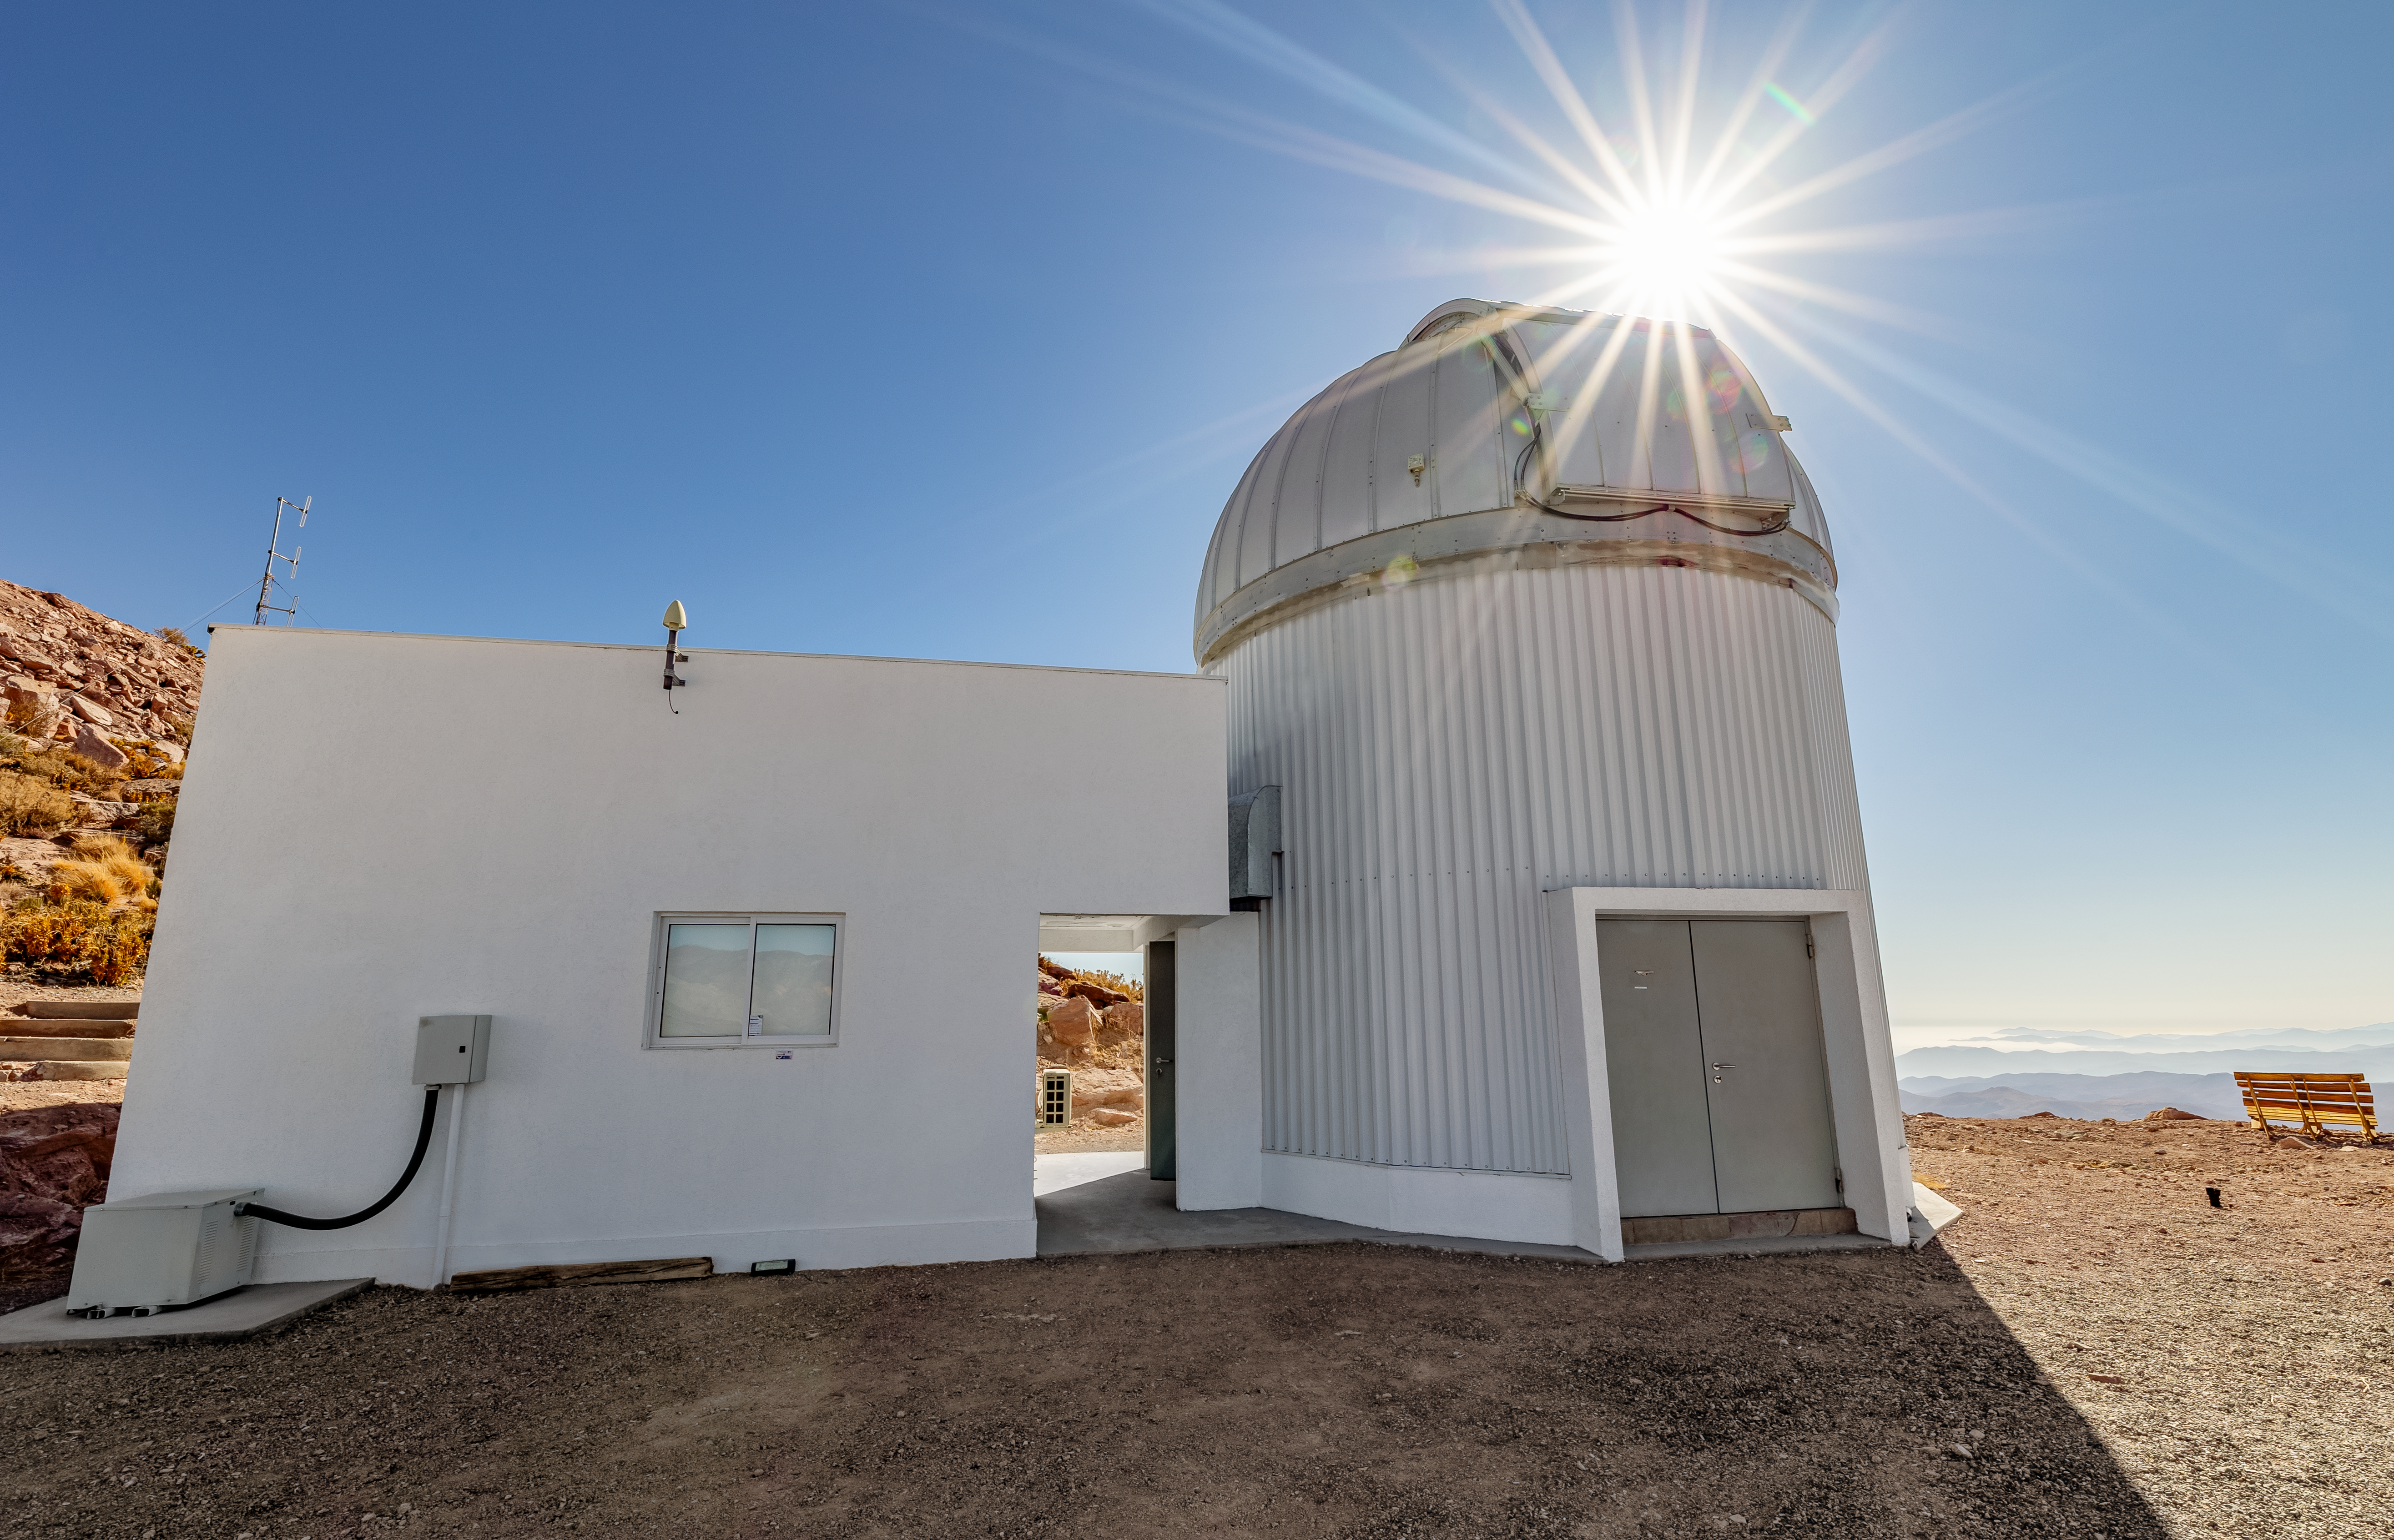

T80-South Telescope

The T80-South Telescope dome at Cerro Tololo Inter-American Observatory in Chile.

Credit: CTIO/NOIRLab/NSF/AURA/ T. Slovinský